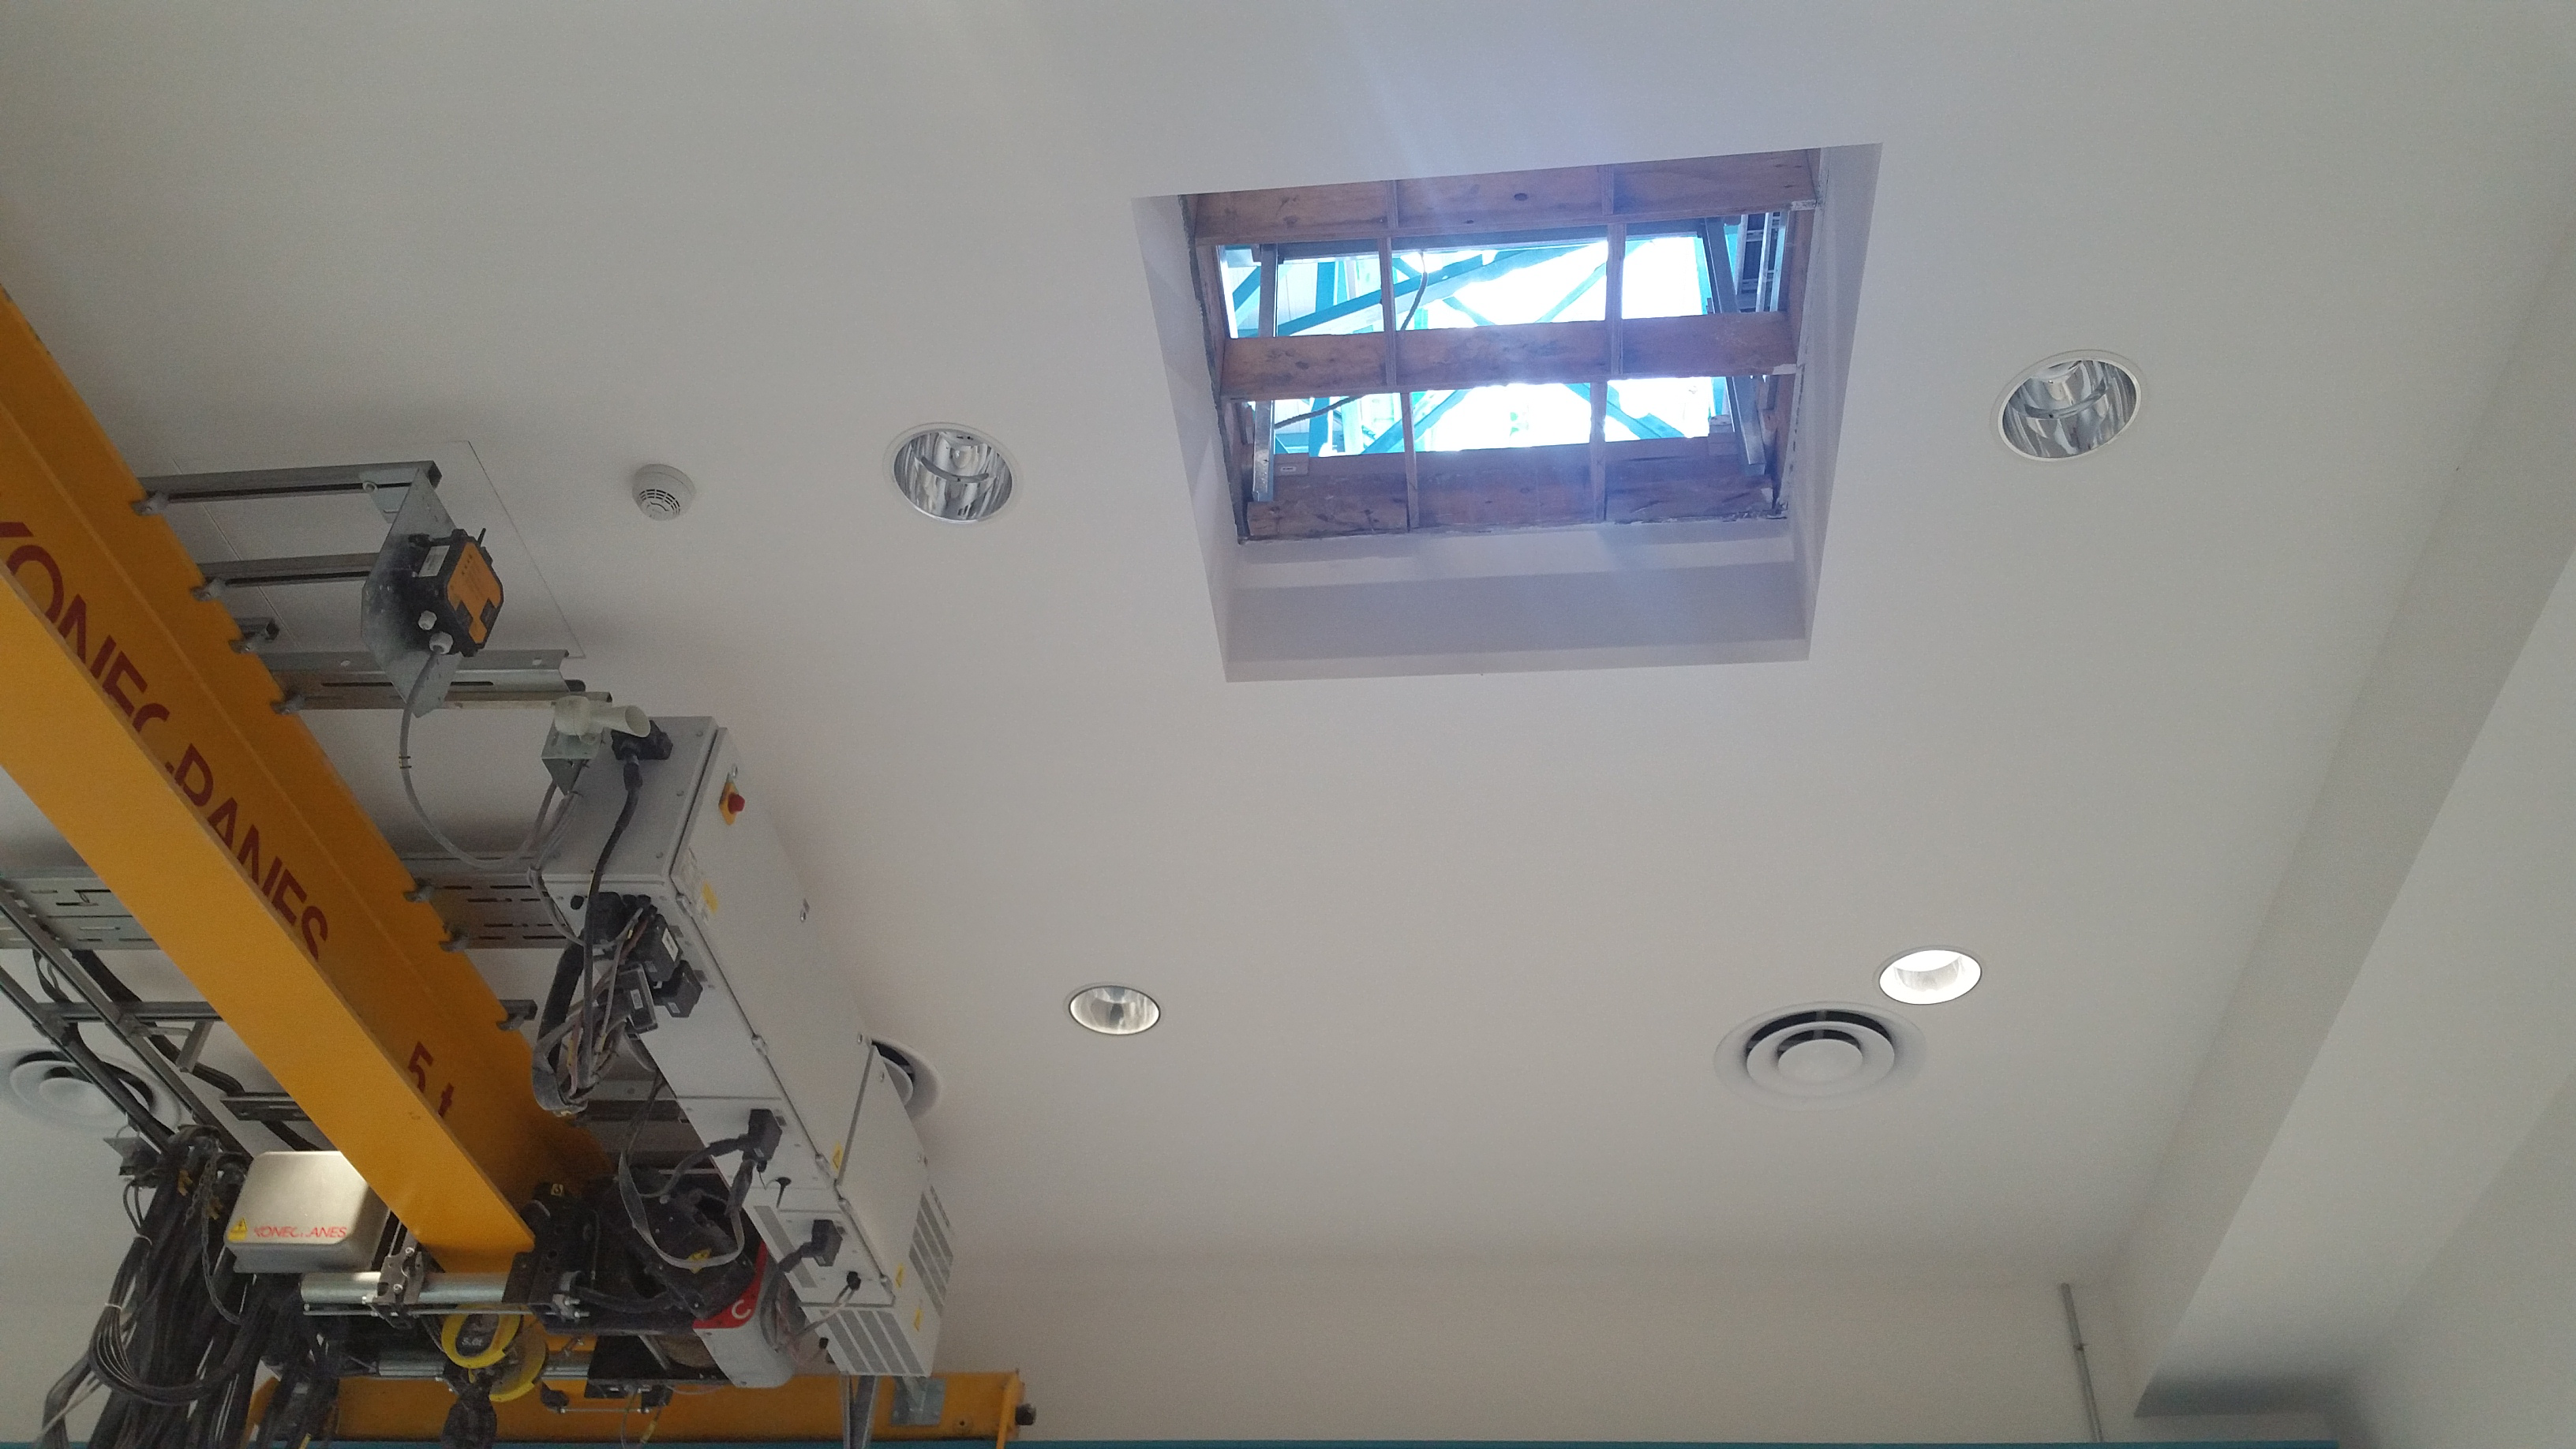

Camera White Room

The opening in the Camera White Room shown without the final pass-through covering. This is to allow the main 50 ton crane to provide lift functions inside the white room for lifts where the dedicated white room crane is not sufficient.

Credit: Rubin Observatory/NSF/AURA